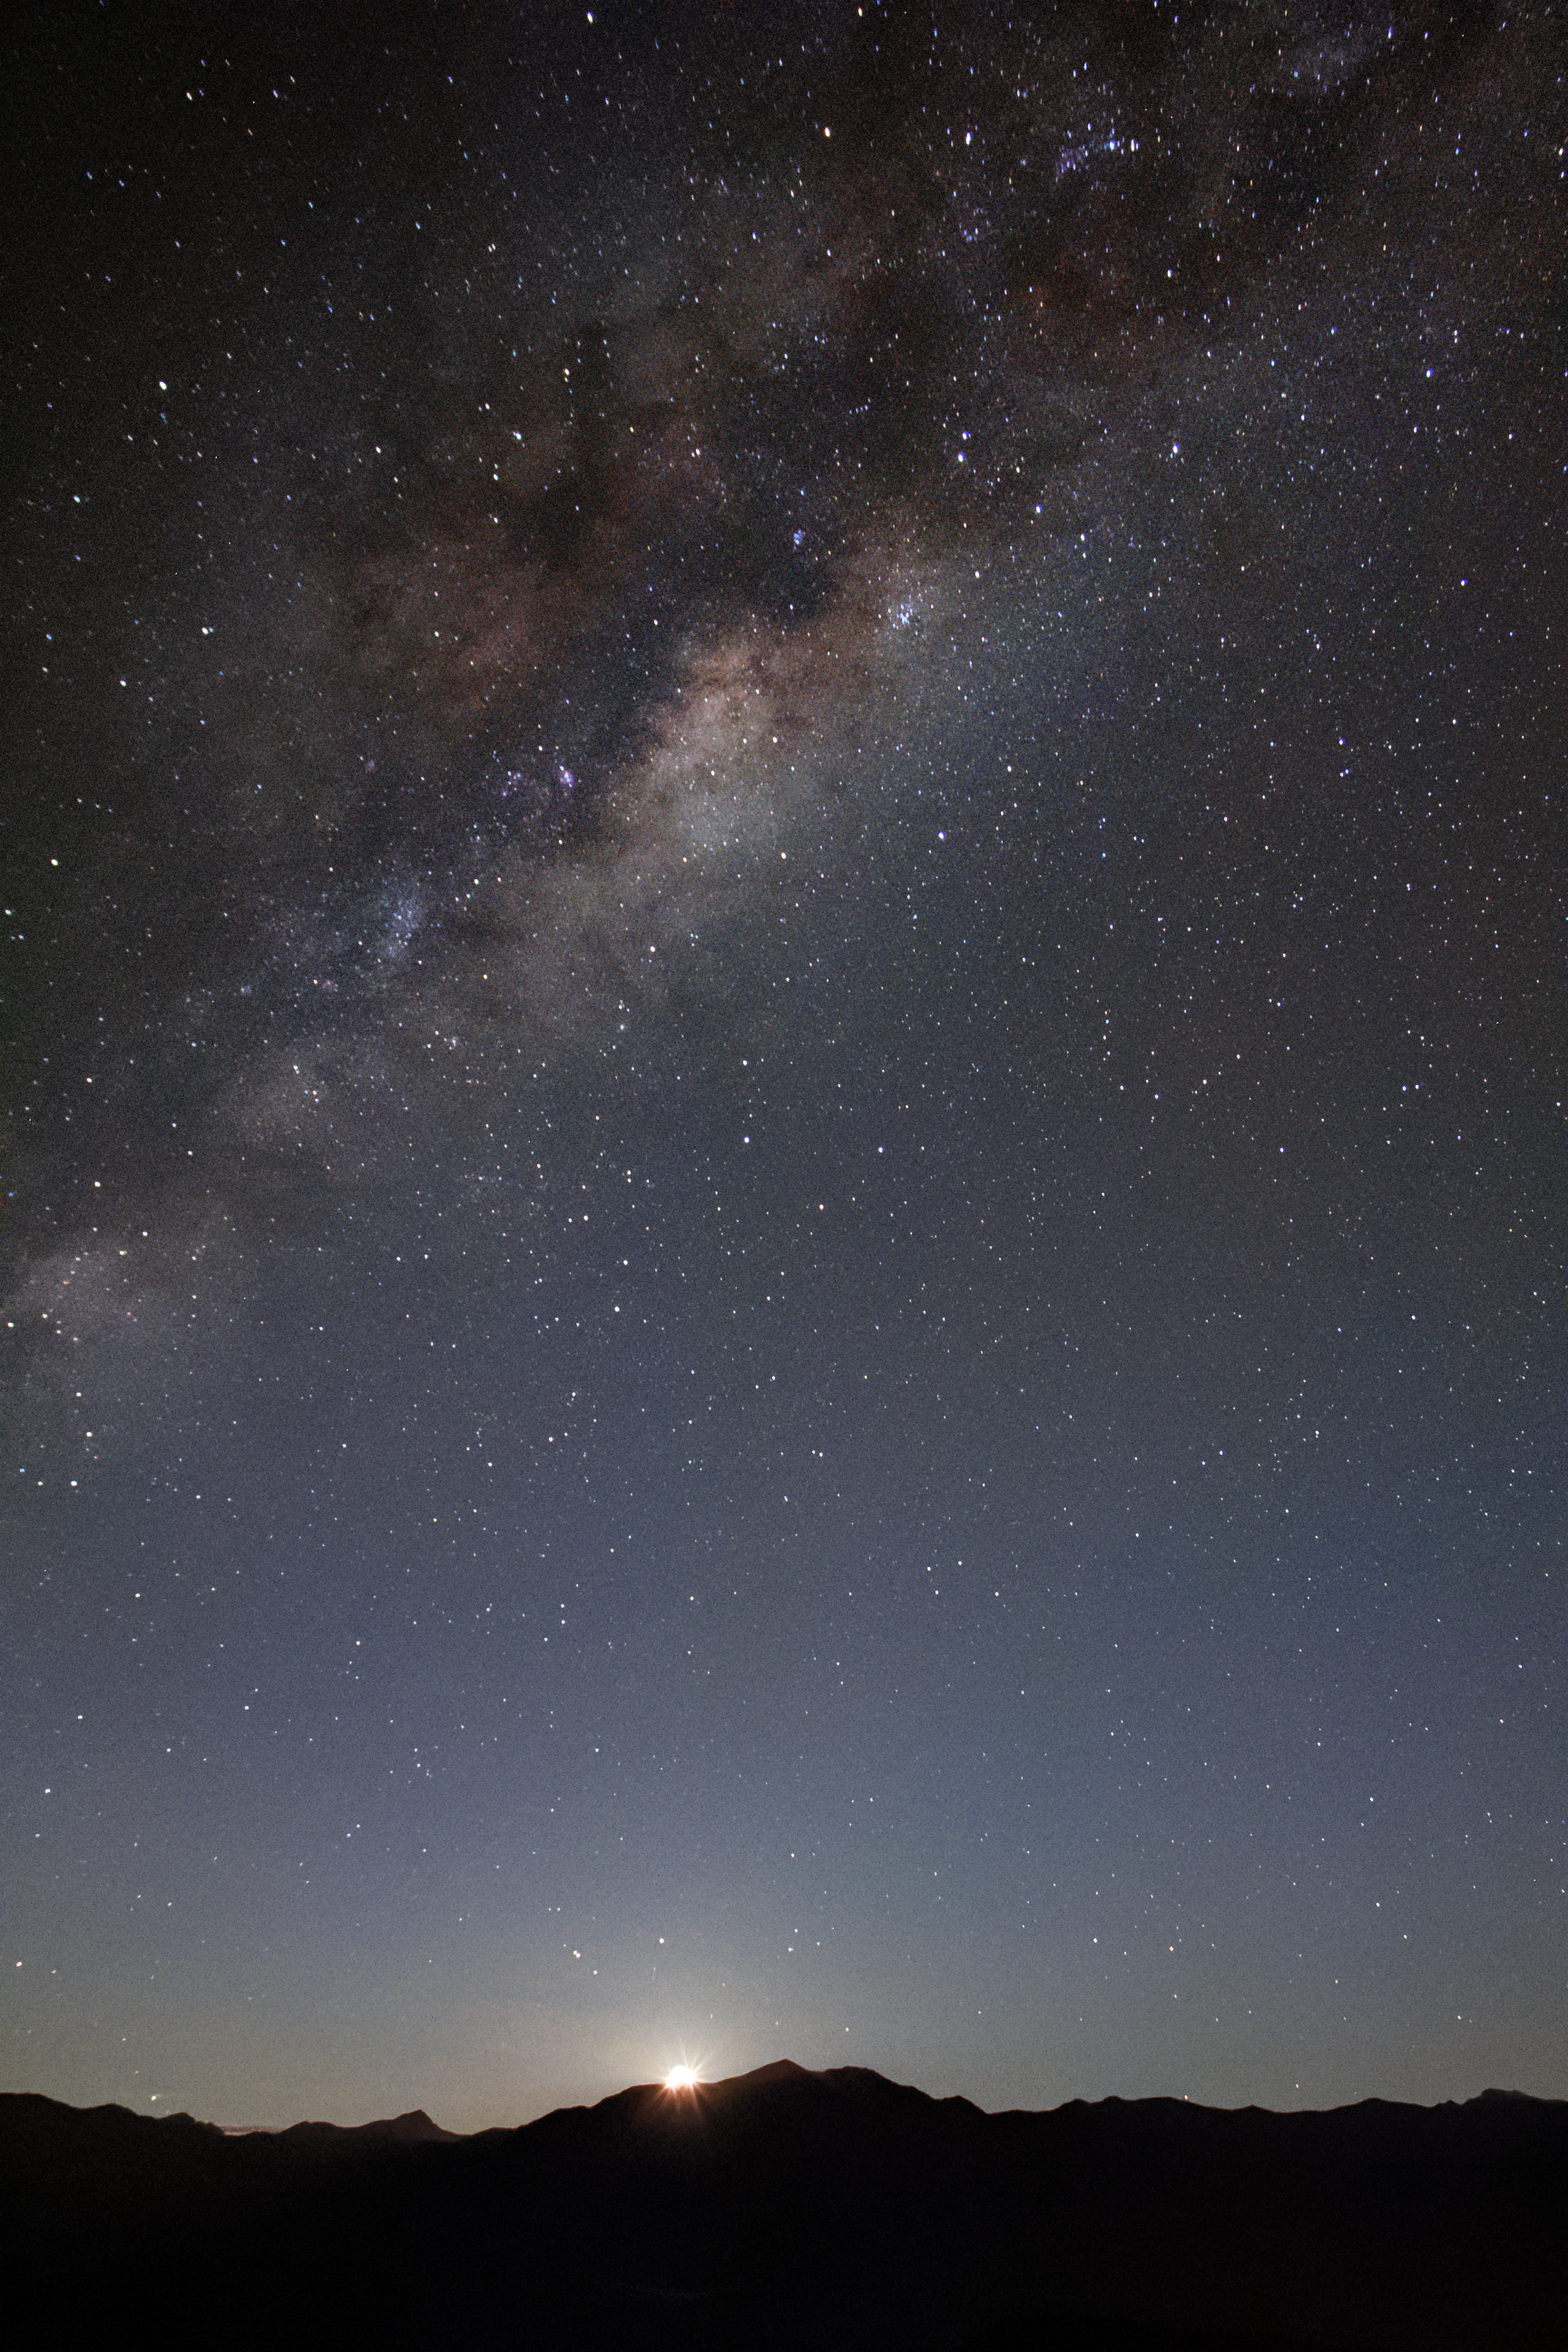

Moonrise at Cerro Tololo

Moonrise at Cerro Tololo Inter-American Observatory.

Credit: NOIRLab/AURA/NSF/J. Fuentes